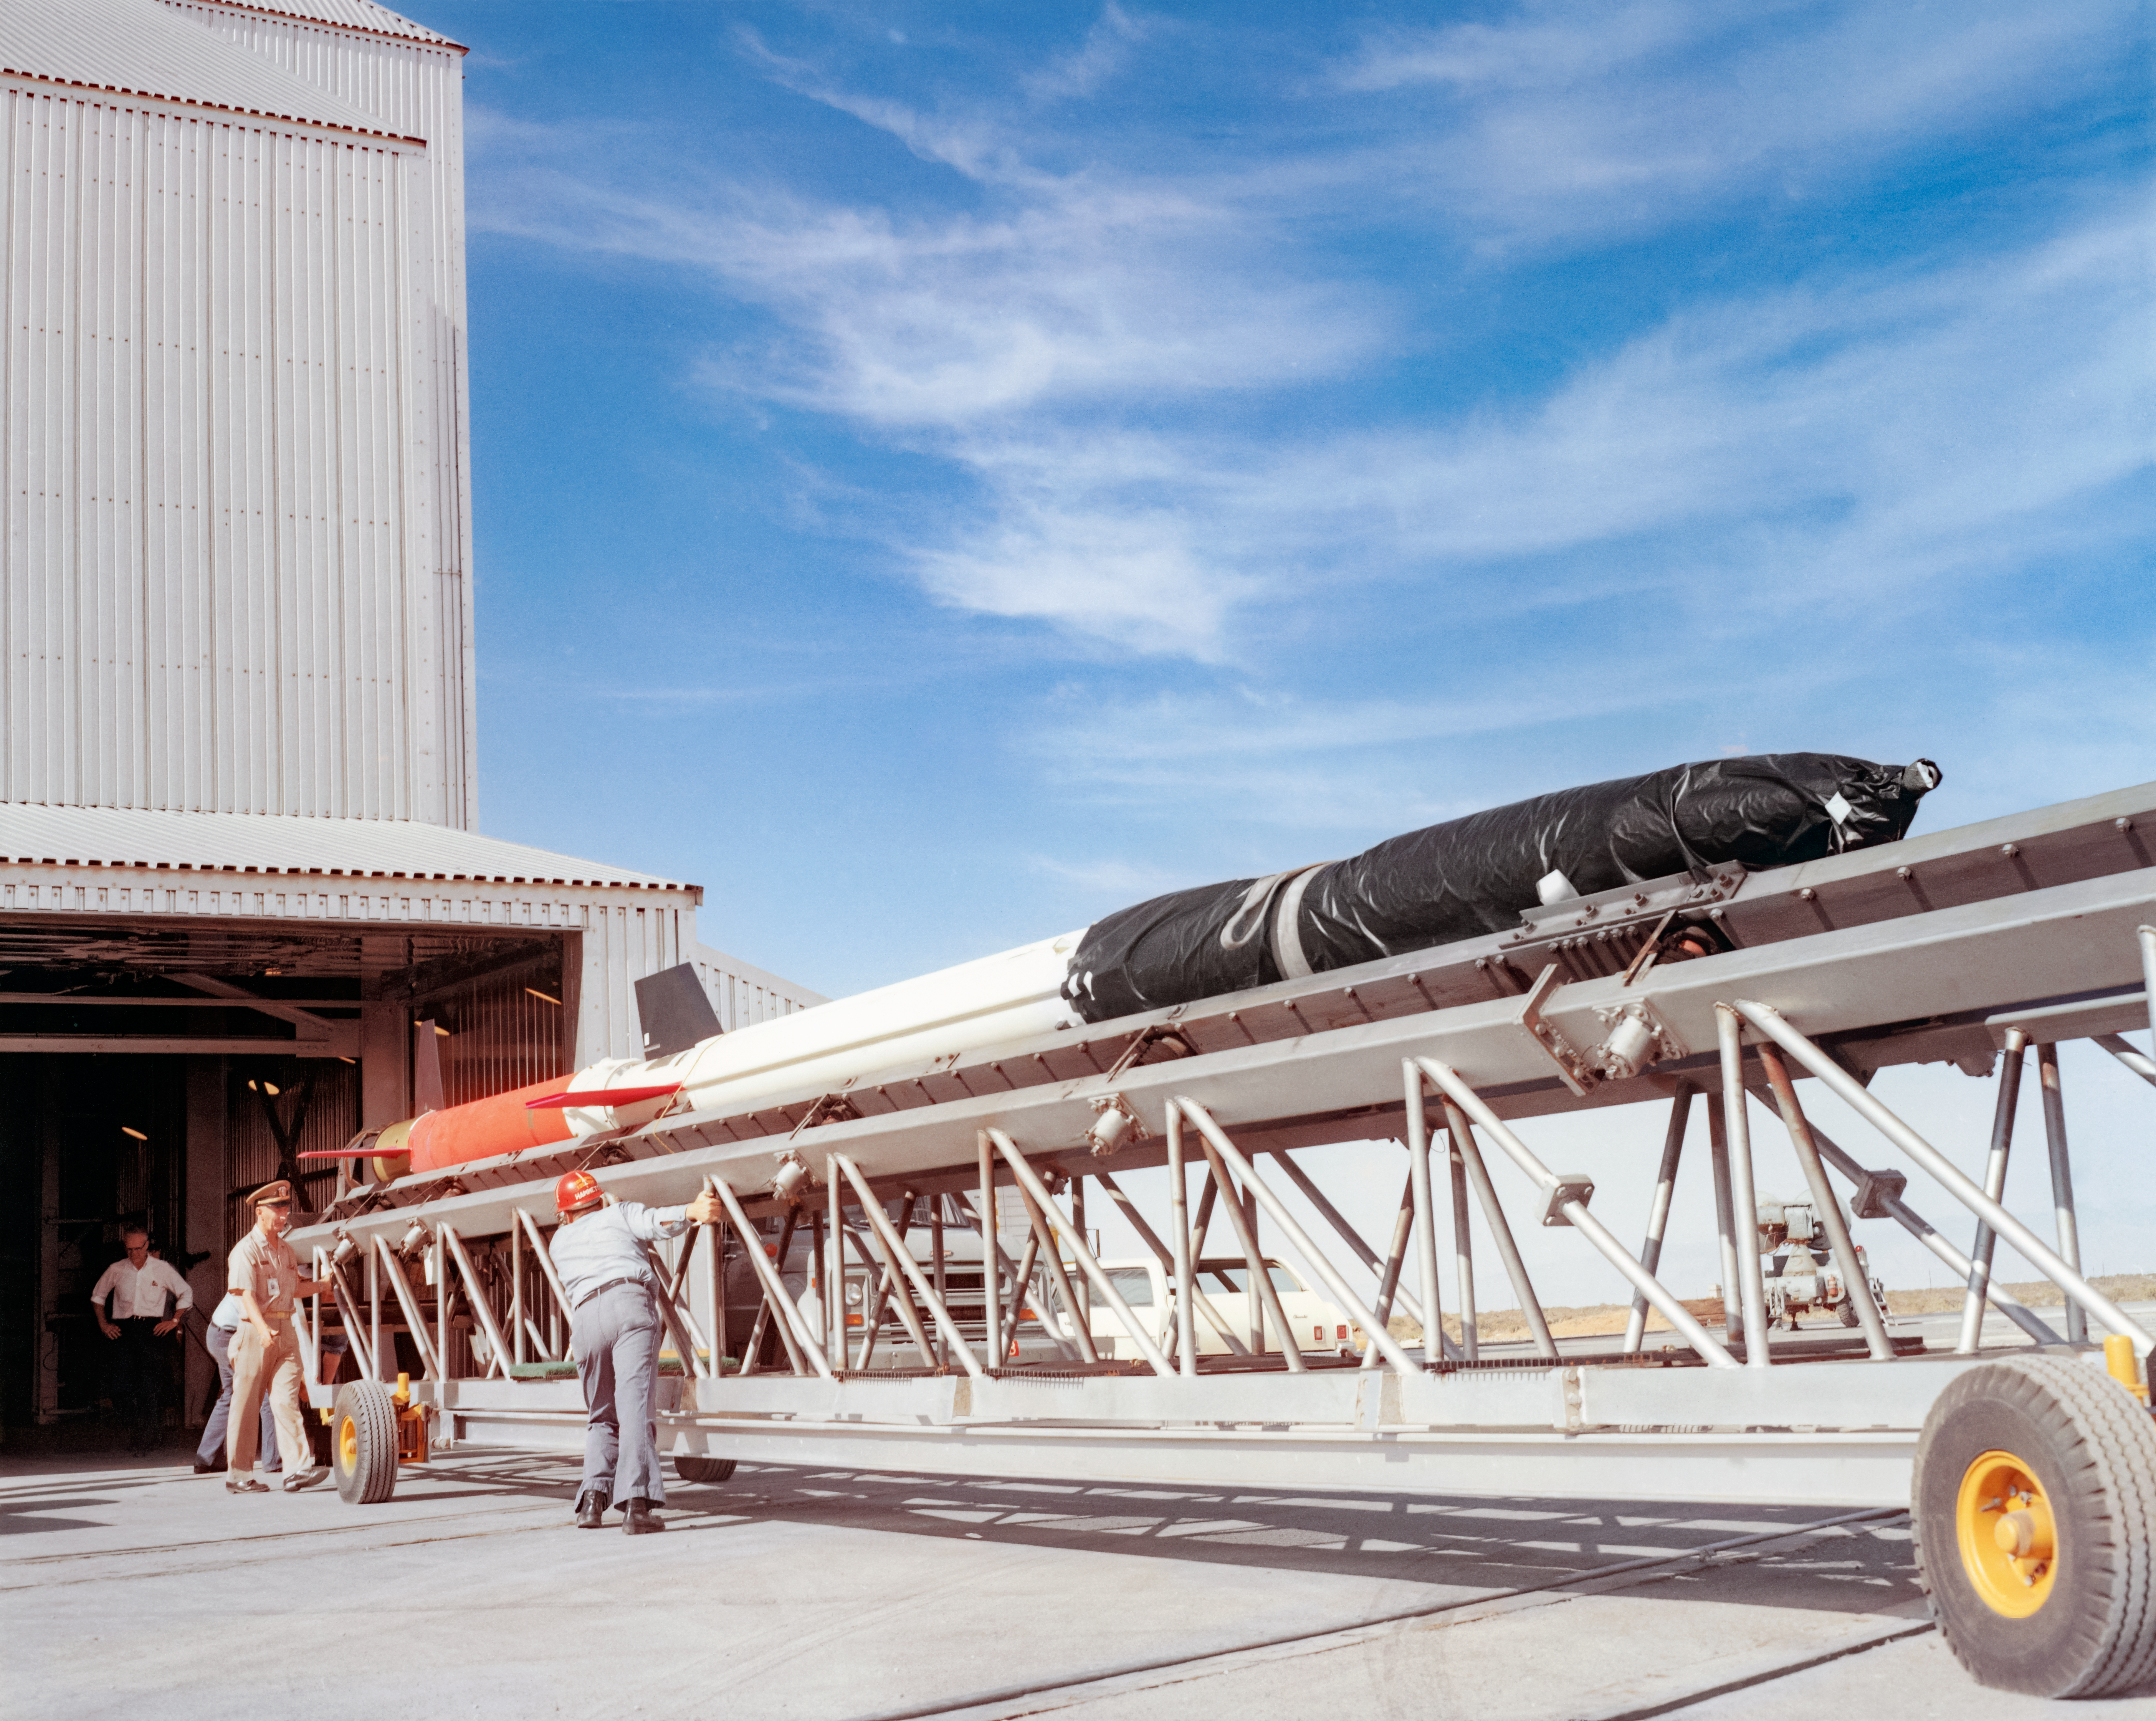

A Kitt Peak Rocket prepared for flight

Rockets were mounted on rolling booms that were raised vertically inside a launch tower, then pointed. They aimed for the rocket’s parts to land within the bounds of the White Sands Missile Range.

The original photograph is stored in NSF NOIRLab’s historical archives.

Credit: KPNO/NOIRLab/NSF/AURA